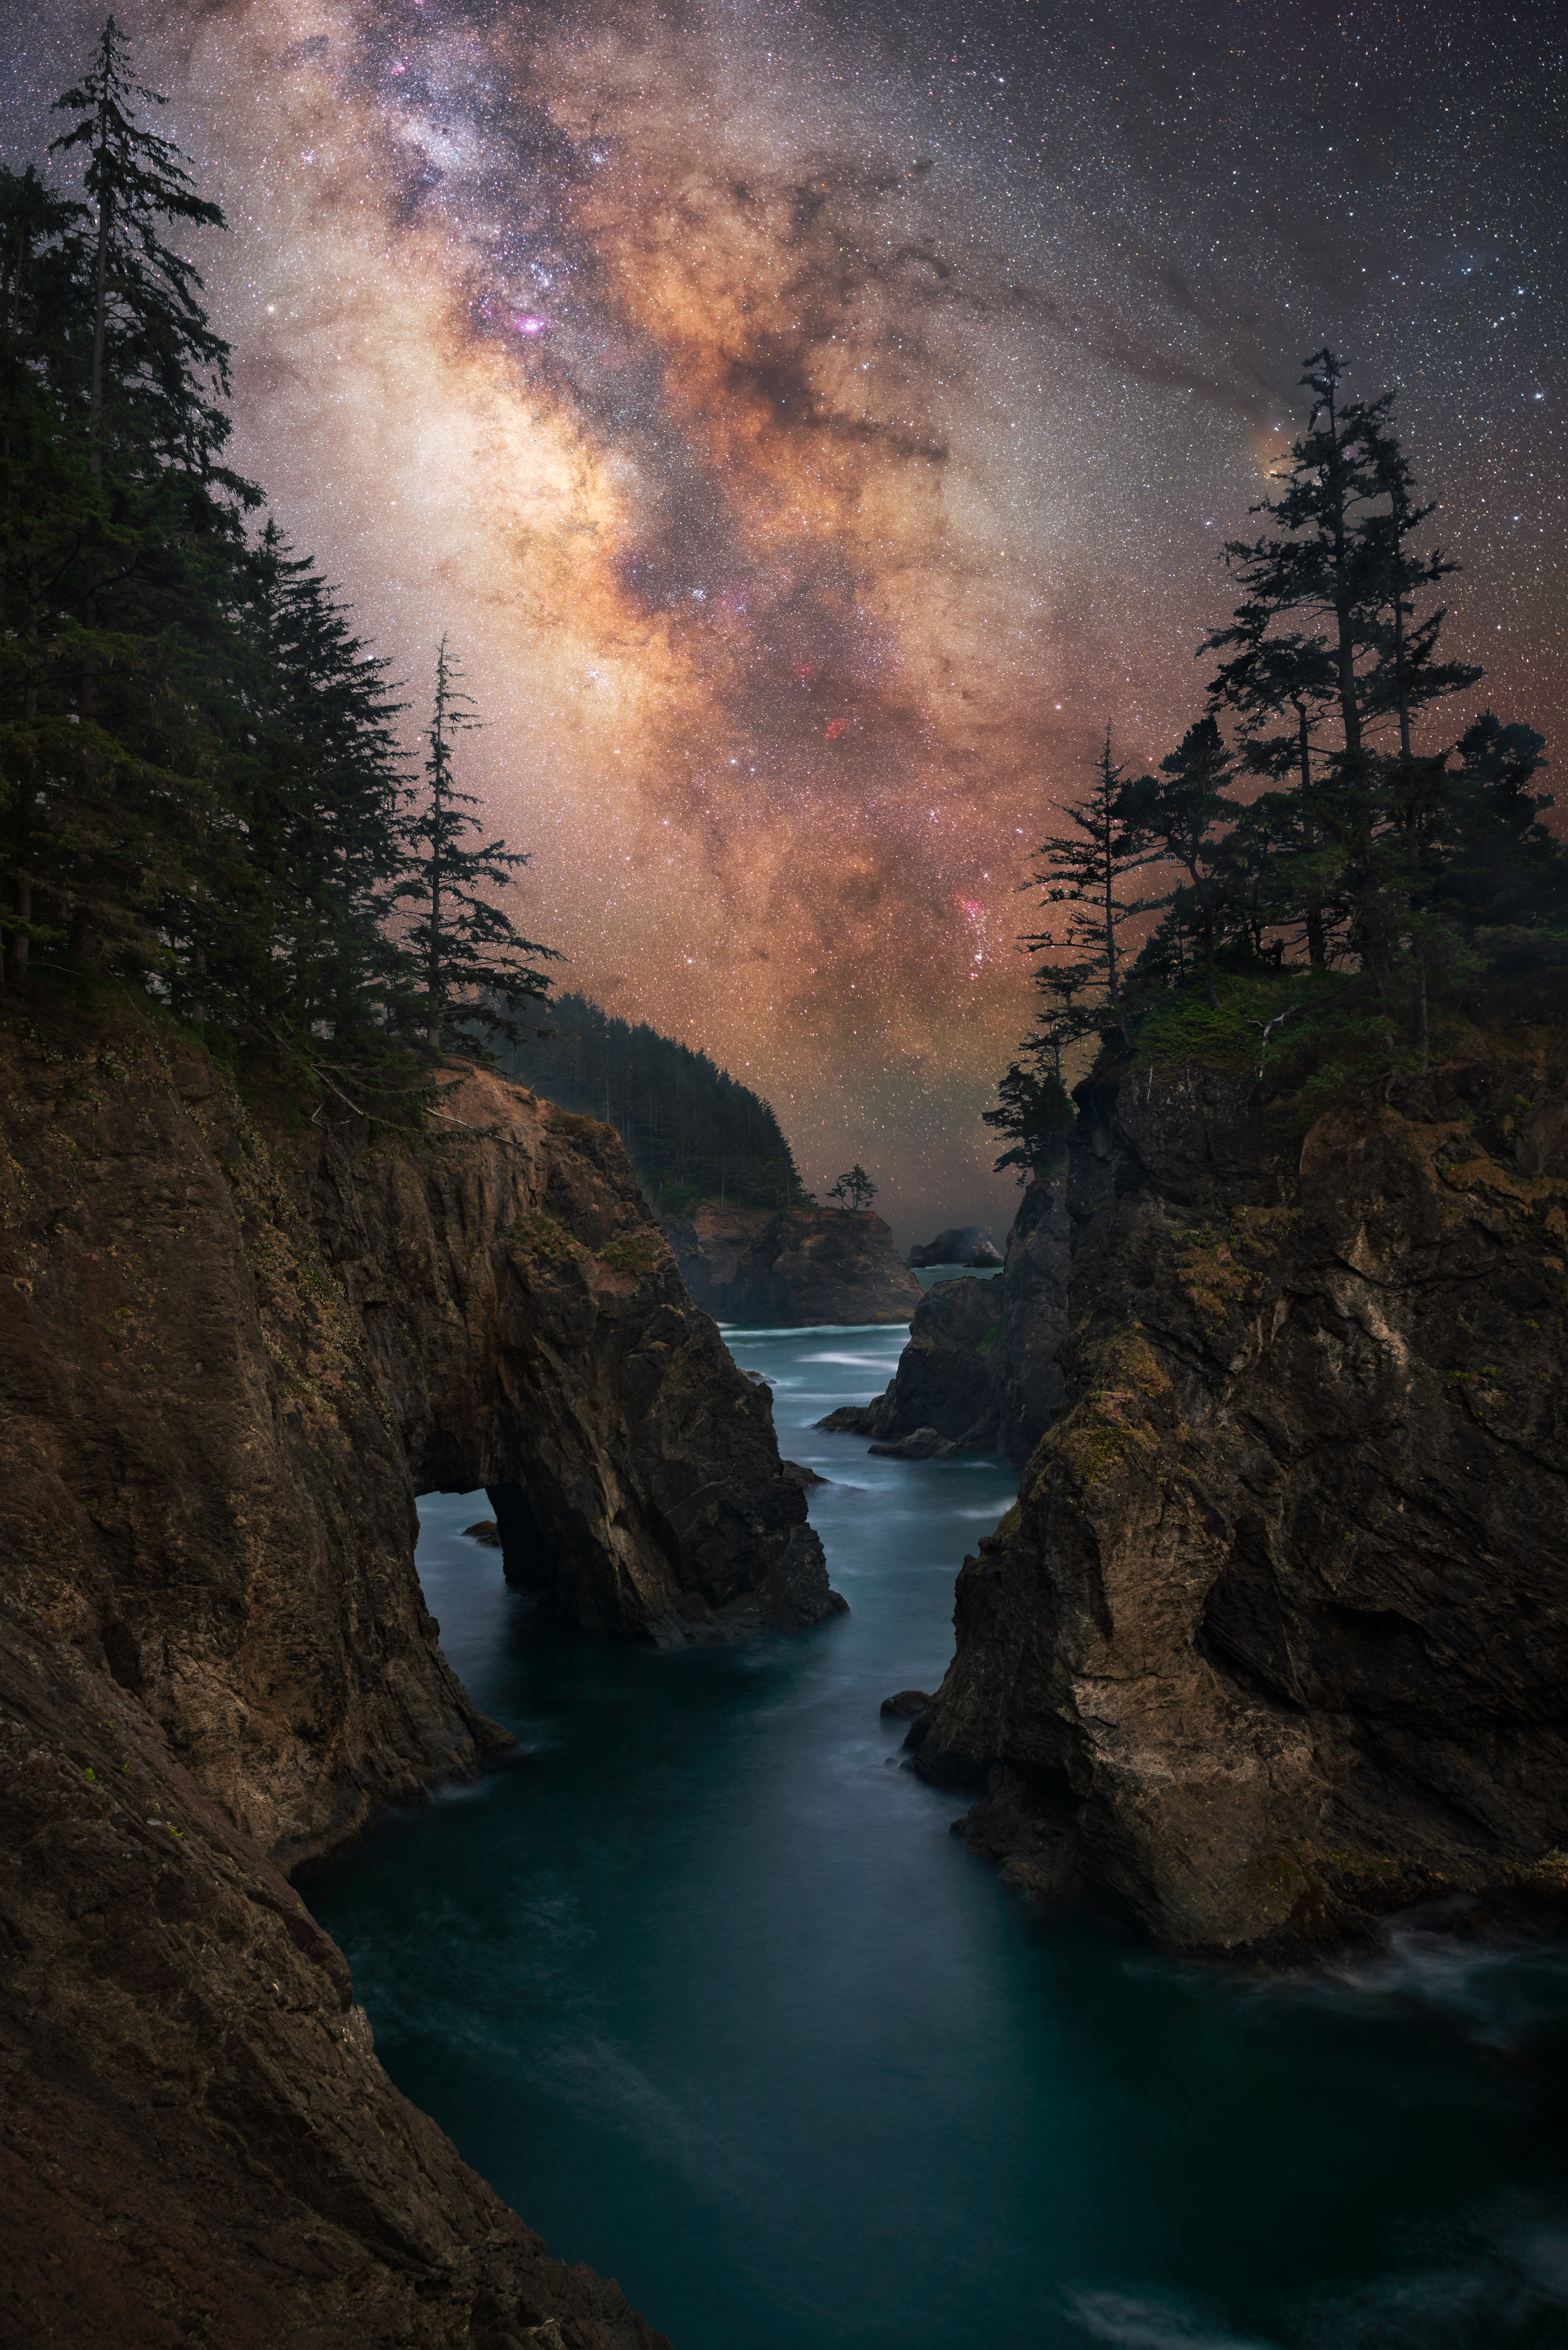

Oregon Coast

Image title: Oregon Coast
Author: Marcin Zajac
Country: Poland

This image features the Milky Way, our home galaxy, over Oregon, USA, as seen in July 2021. It is obviously a composite because the stars are not reflected in the water. Still, it is nicely composed to suggest a similarity between the stream of water on Earth and the (mirrored) stream of stars in the sky.

The Milky Way clearly dominates the sky in this image. As a prominent feature in the sky, the Milky Way has been associated with the religions and mythologies of many cultures. The best-known association from Greek folklore “explains” it as a stream of divine milk from the mighty mother goddess Hera, whose husband god Zeus frequently misbehaved (as he did in this case, causing this accident). Greek mythology, on the other hand, considered it to be the path of the souls, while ancient Greek science suggested several scientific explanations, all of which turned out to be false.

The Ojibwe in North America, who live to the east of Oregon where this photograph was taken, also consider the Milky Way a Path for Spirits and a River of Souls. Looking at the foreground of the picture, this belief is even more understandable; it looks as if the rivers of Earth and heaven merge at the horizon.

The prominent feature in the middle of the image is the dark region called the Pipe Nebula in the Milky Way. The smoke of this pipe goes to the right and ends almost at a treetop, where we find the orange star Antares in the heart of the Scorpion.

In the middle of the image, below the Pipe, there is a huge dark area in the Milky Way with two prominent red spots. These spots are hydrogen clouds called the Cat’s Paw and the Lagoon, but in this image they look like the red eyes of great Manitou, the Great Spirit of the Iroquois Native Americans. The constellation of Sagittarius in this area is not recognisable because the image of the Milky Way is highly processed in order to display these dark features that are invisible to the naked eye.

Also see image in Zenodo: https://doi.org/10.5281/zenodo.7425585

Credit: Marcin Zajac/IAU OAE